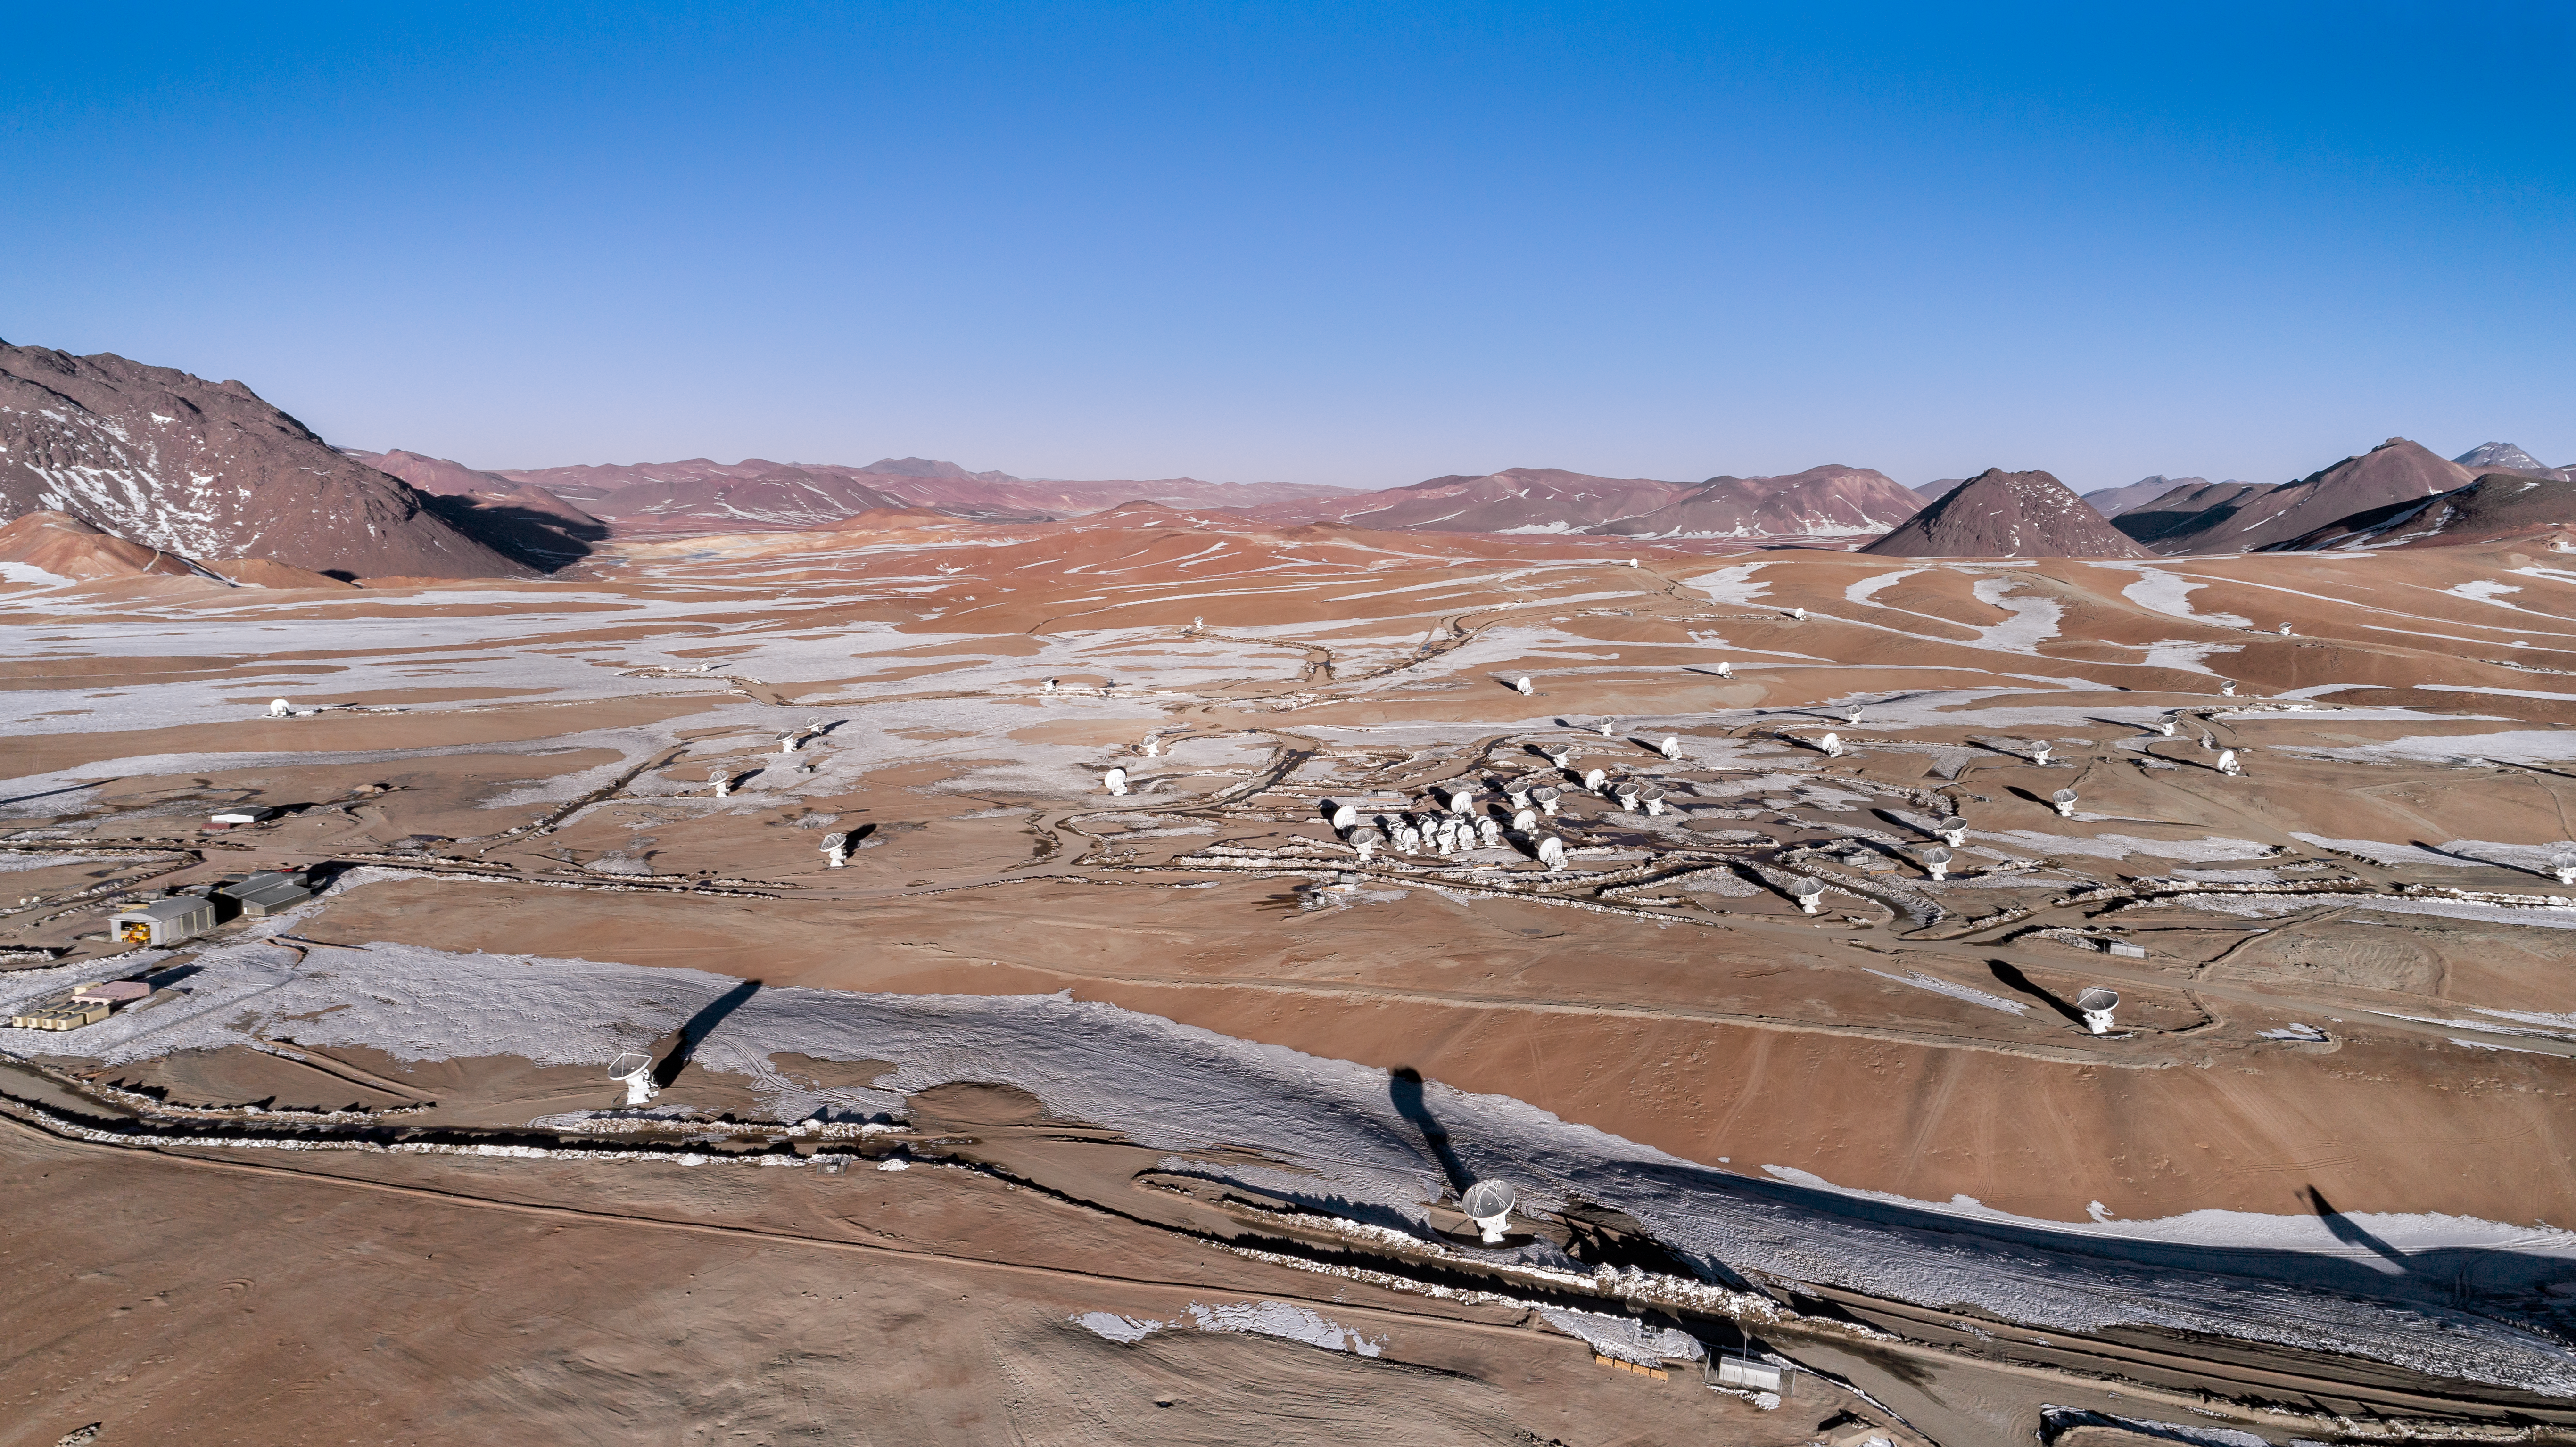

Snow streaked ALMA

Snow streaks across the Atacama desert in this photo, lacing around the 66 antennas of the Atacama Large Millimeter/submillimeter Array (ALMA).

Credit: ALMA (ESO/NAOJ/NRAO)